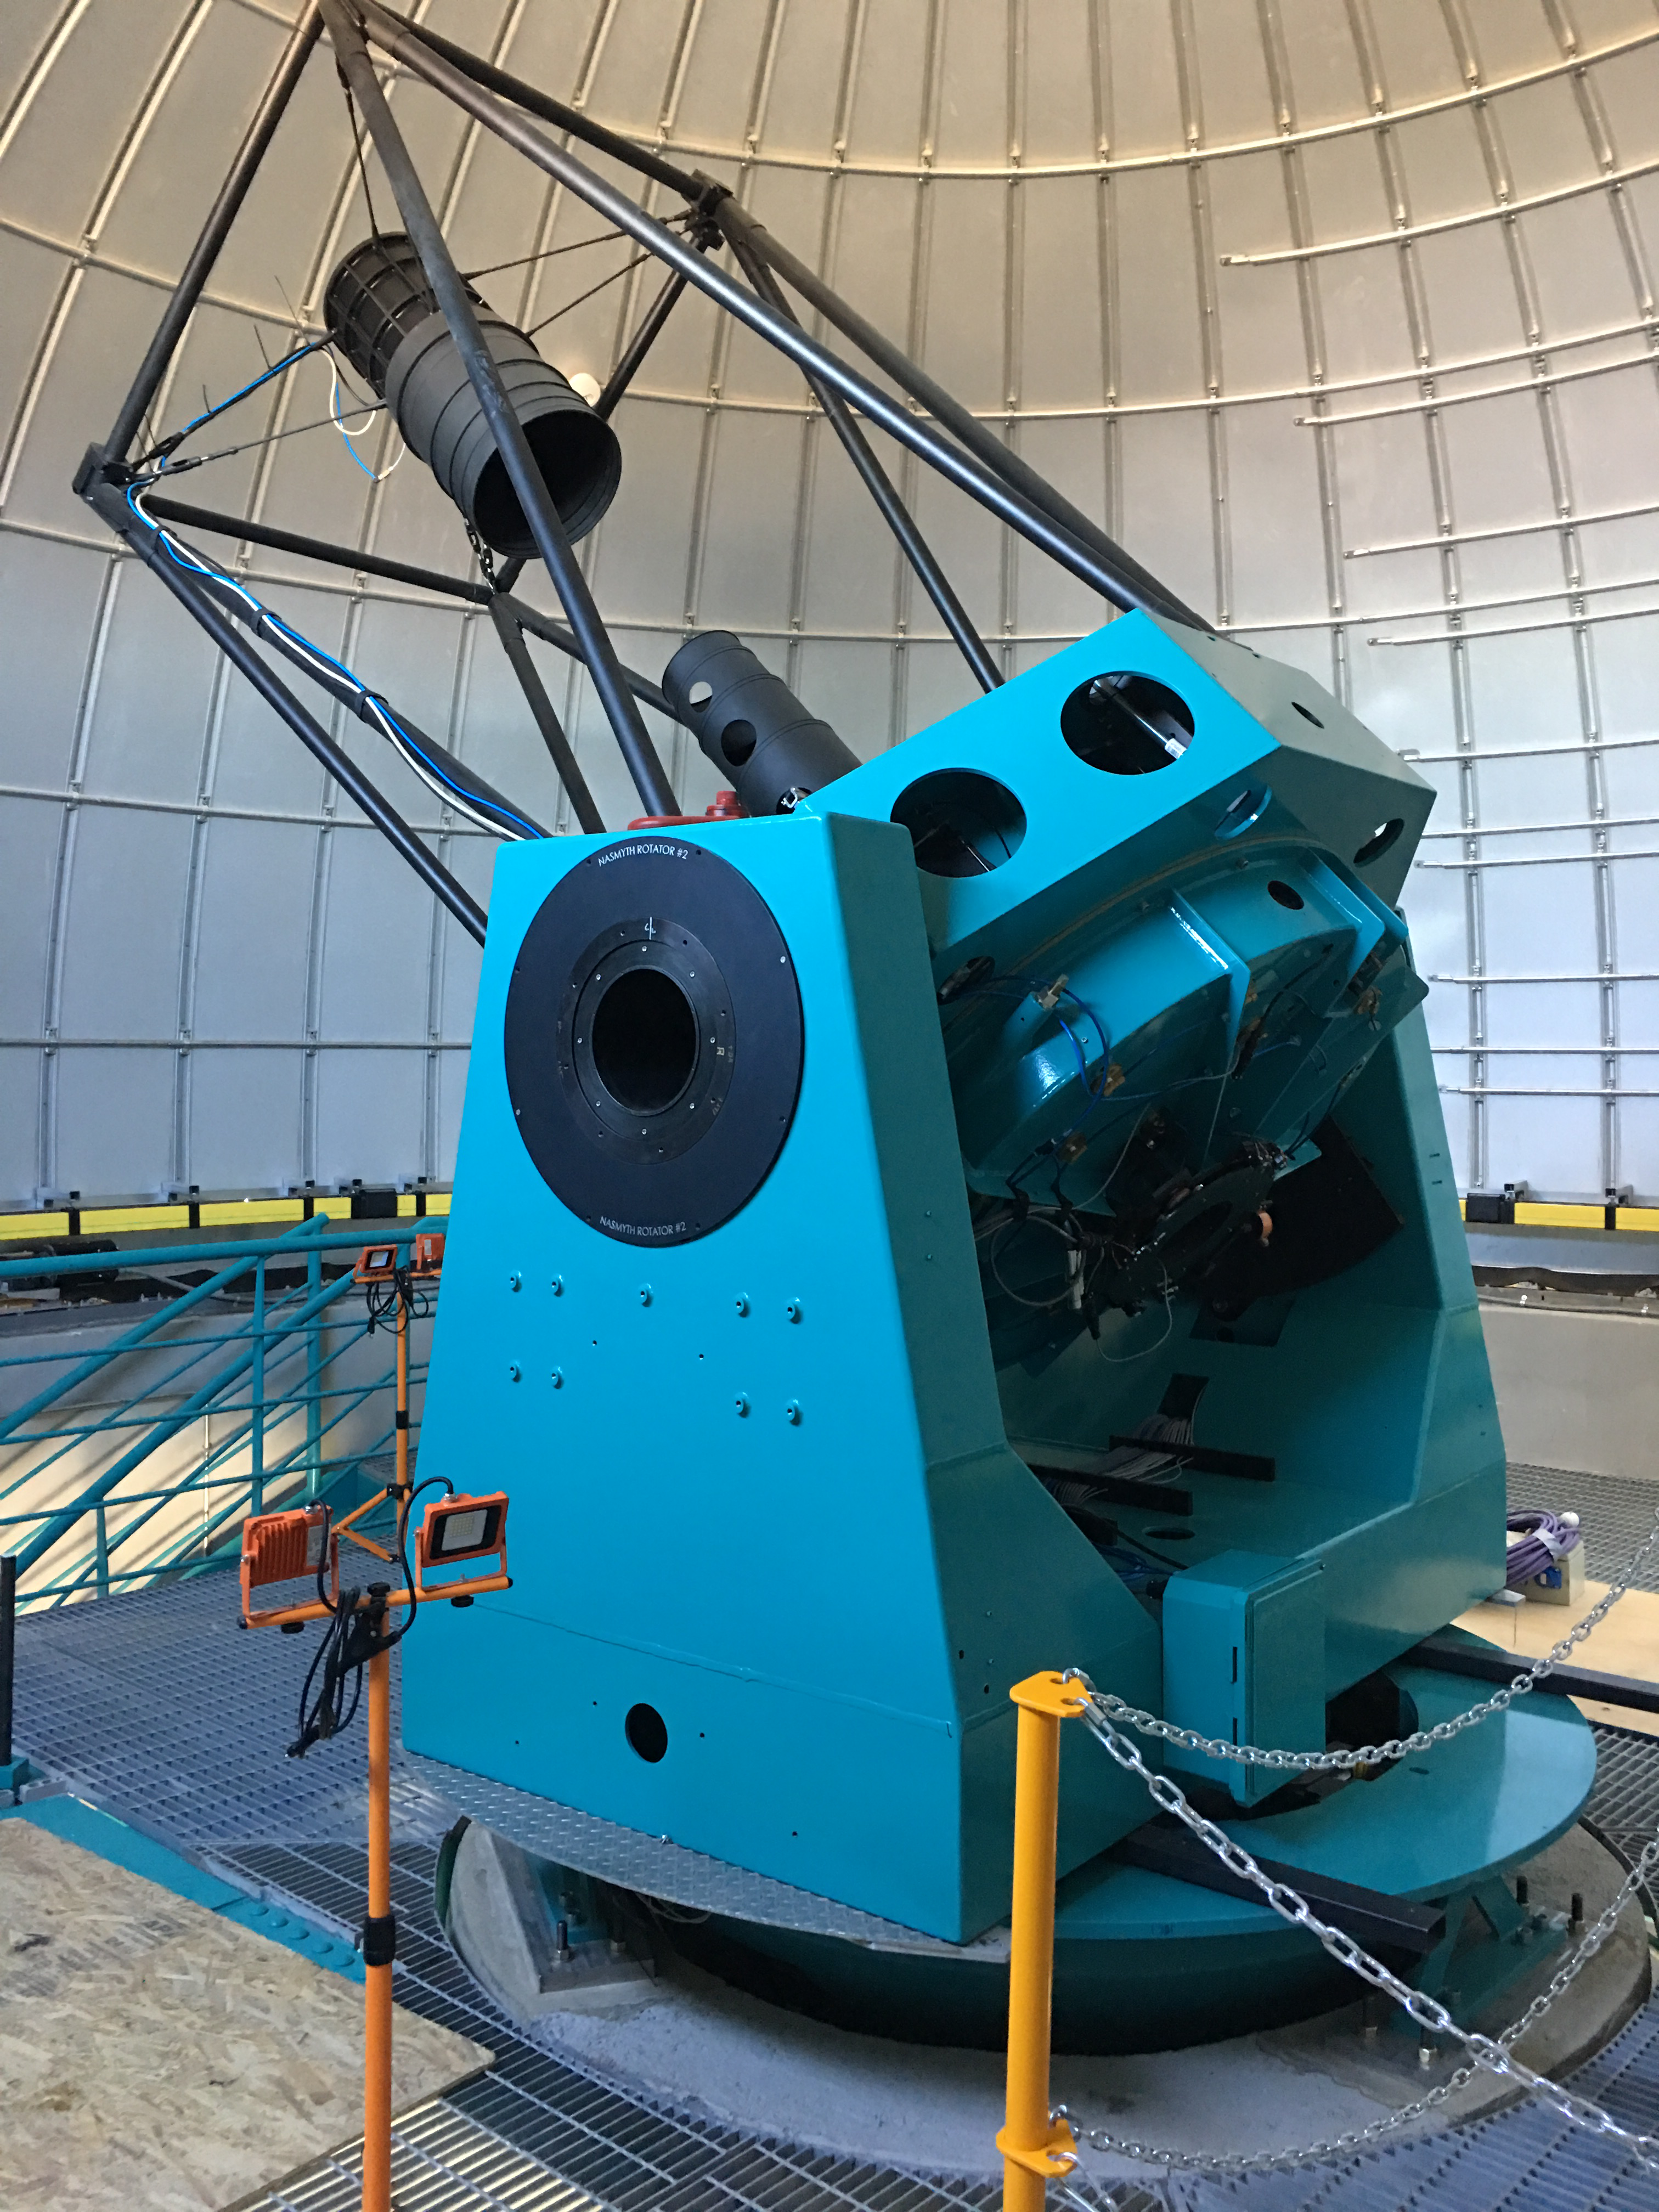

LSST Auxiliary Telescope

Auxiliary telescope

Credit: B Shoening/Rubin Observatory/NSF/AURA